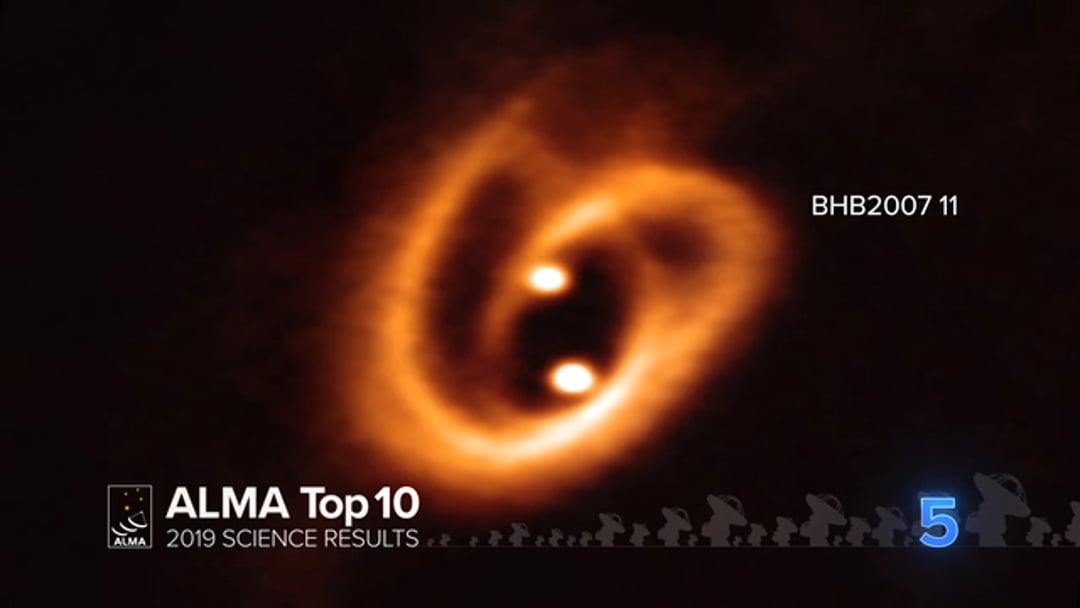

05 - ALMA Top 10: Cosmic Pretzel

Astronomers using ALMA have obtained a high-resolution image showing two disks in which young stars are growing, fed by a complex pretzel-shaped network of filaments of gas and dust. Observing this remarkable phenomenon sheds new light on the earliest phases of the lives of stars and helps astronomers determine the conditions in which binary stars are born.

Credit: NRAO/AUI/NSF